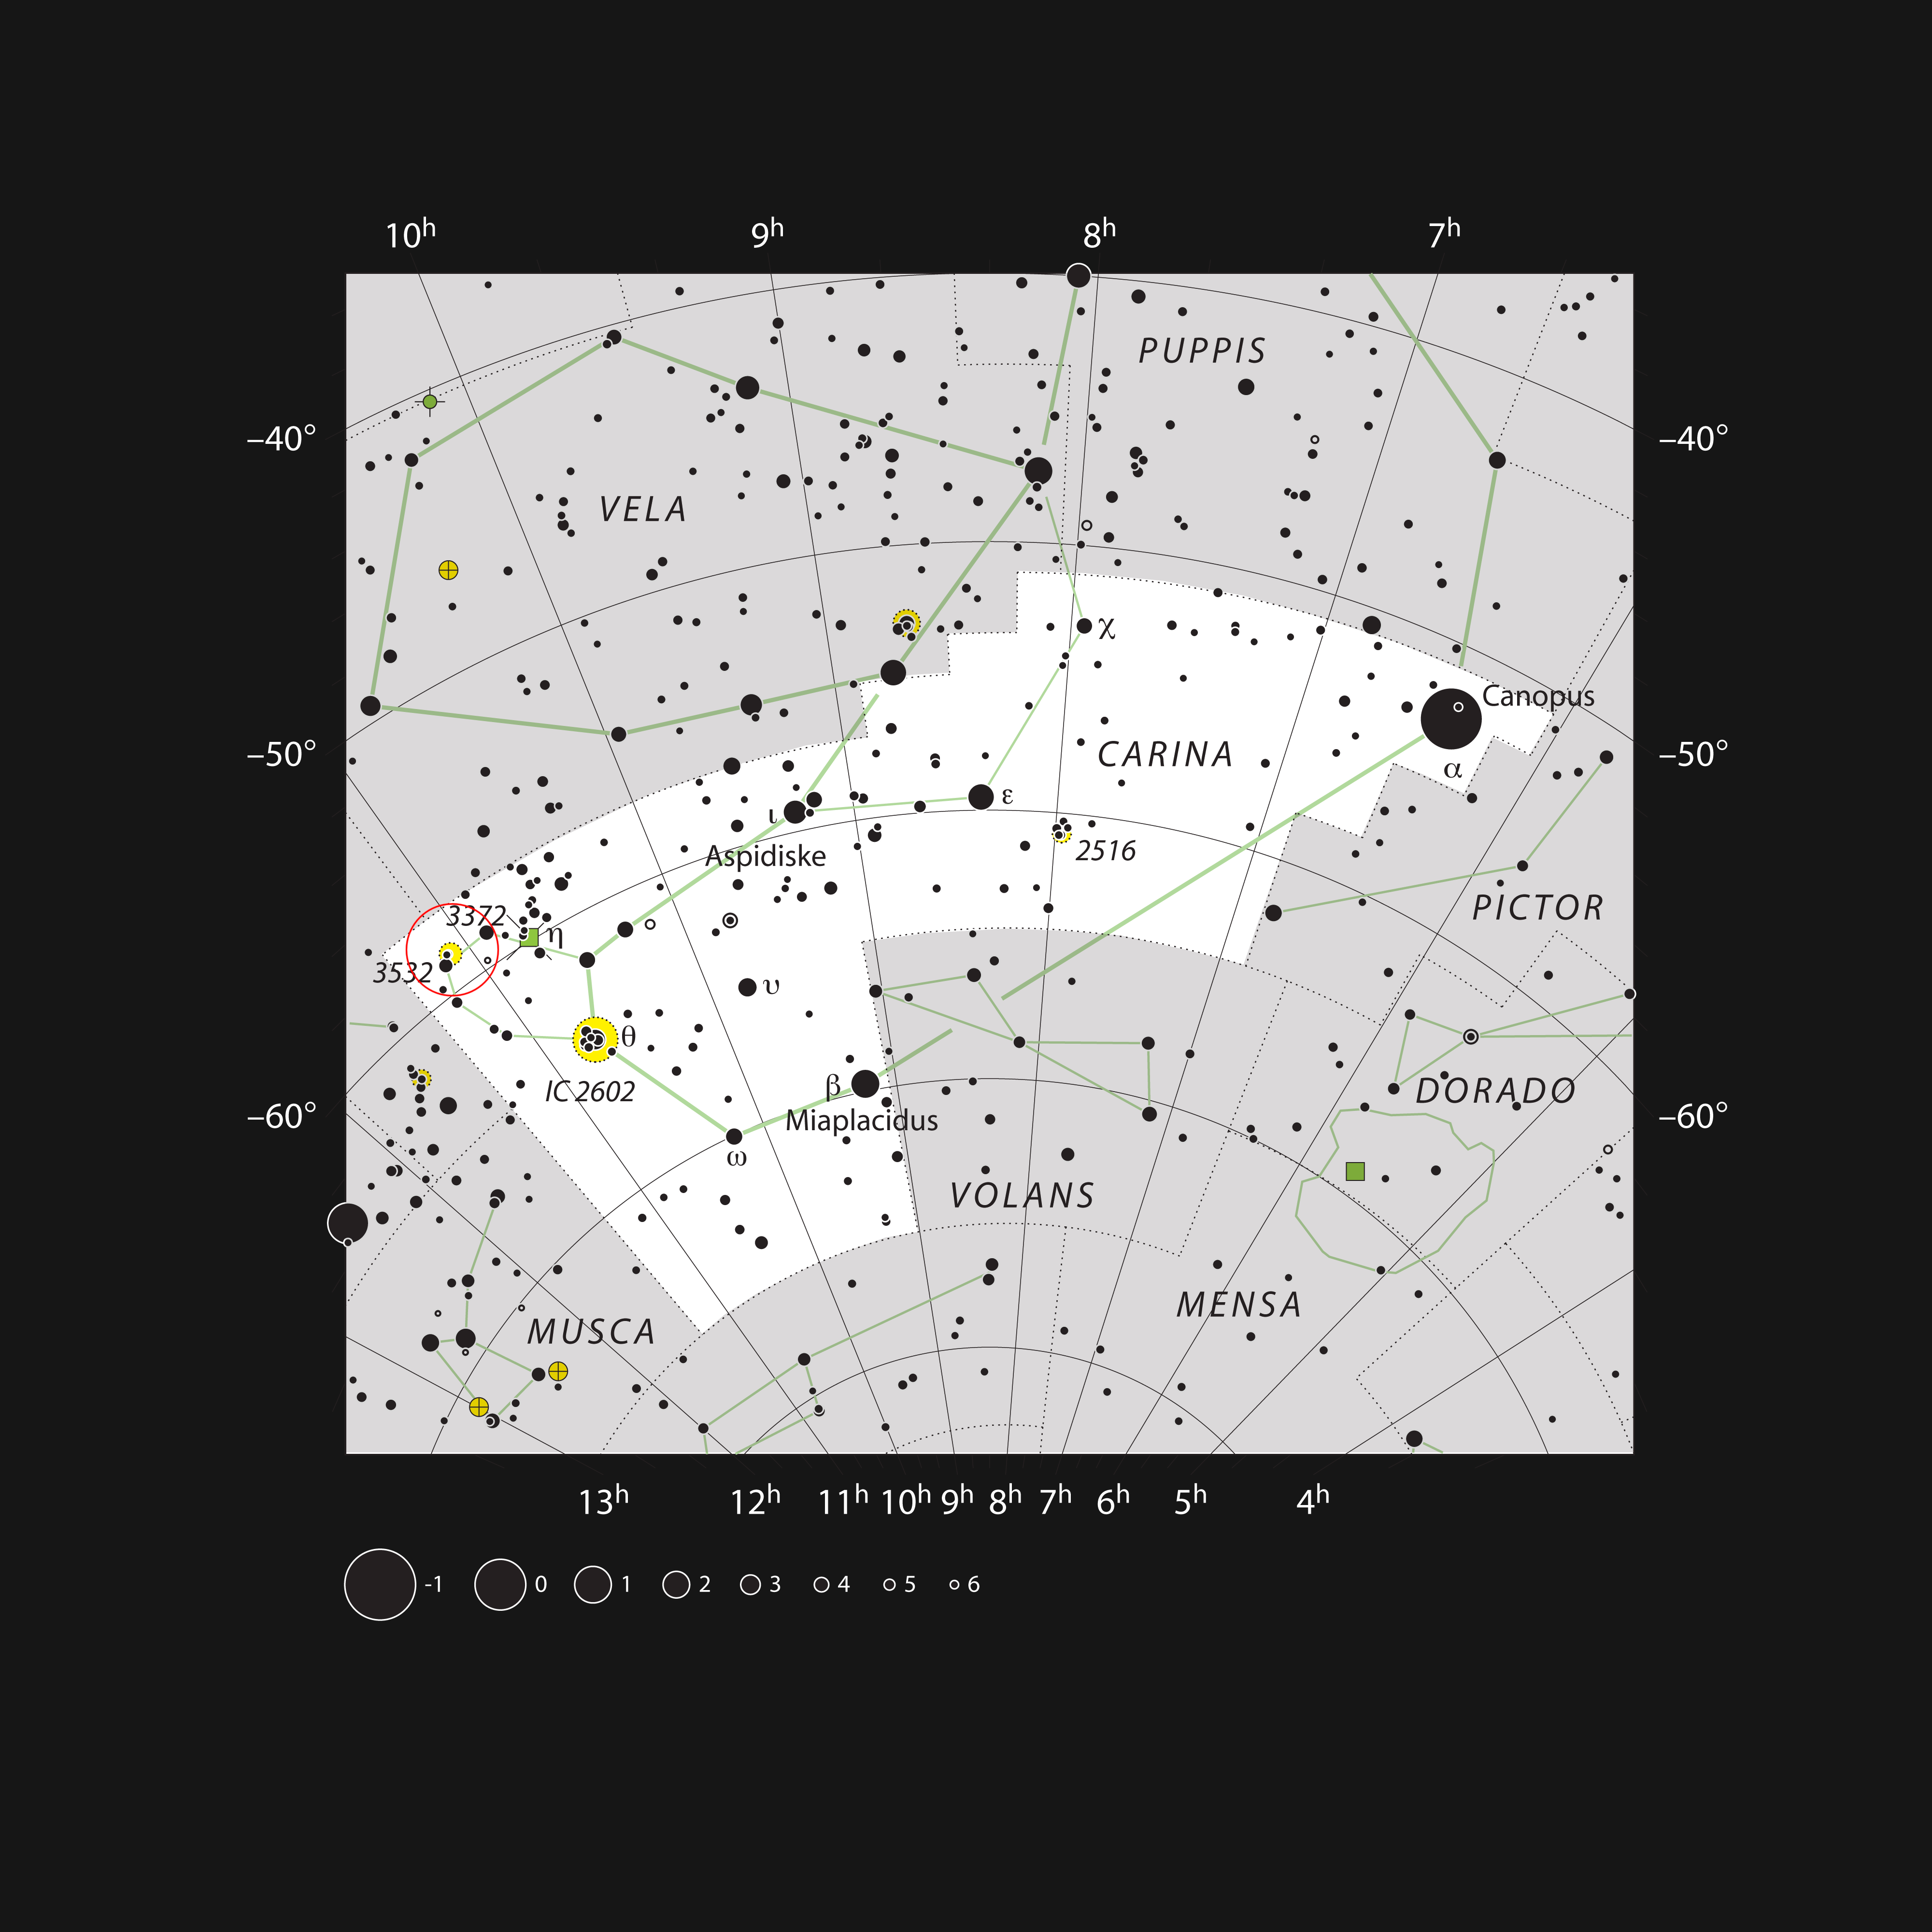

The location of the bright star cluster NGC 3532 in the constellation of Carina

This chart shows the constellation of Carina (The Keel) in the southern skies. Most of the stars visible to the naked eye on a clear night are shown. The bright open cluster, which can also be seen as a faint patch without optical aim, is marked.

Credit: ESO/IAU and Sky & Telescope